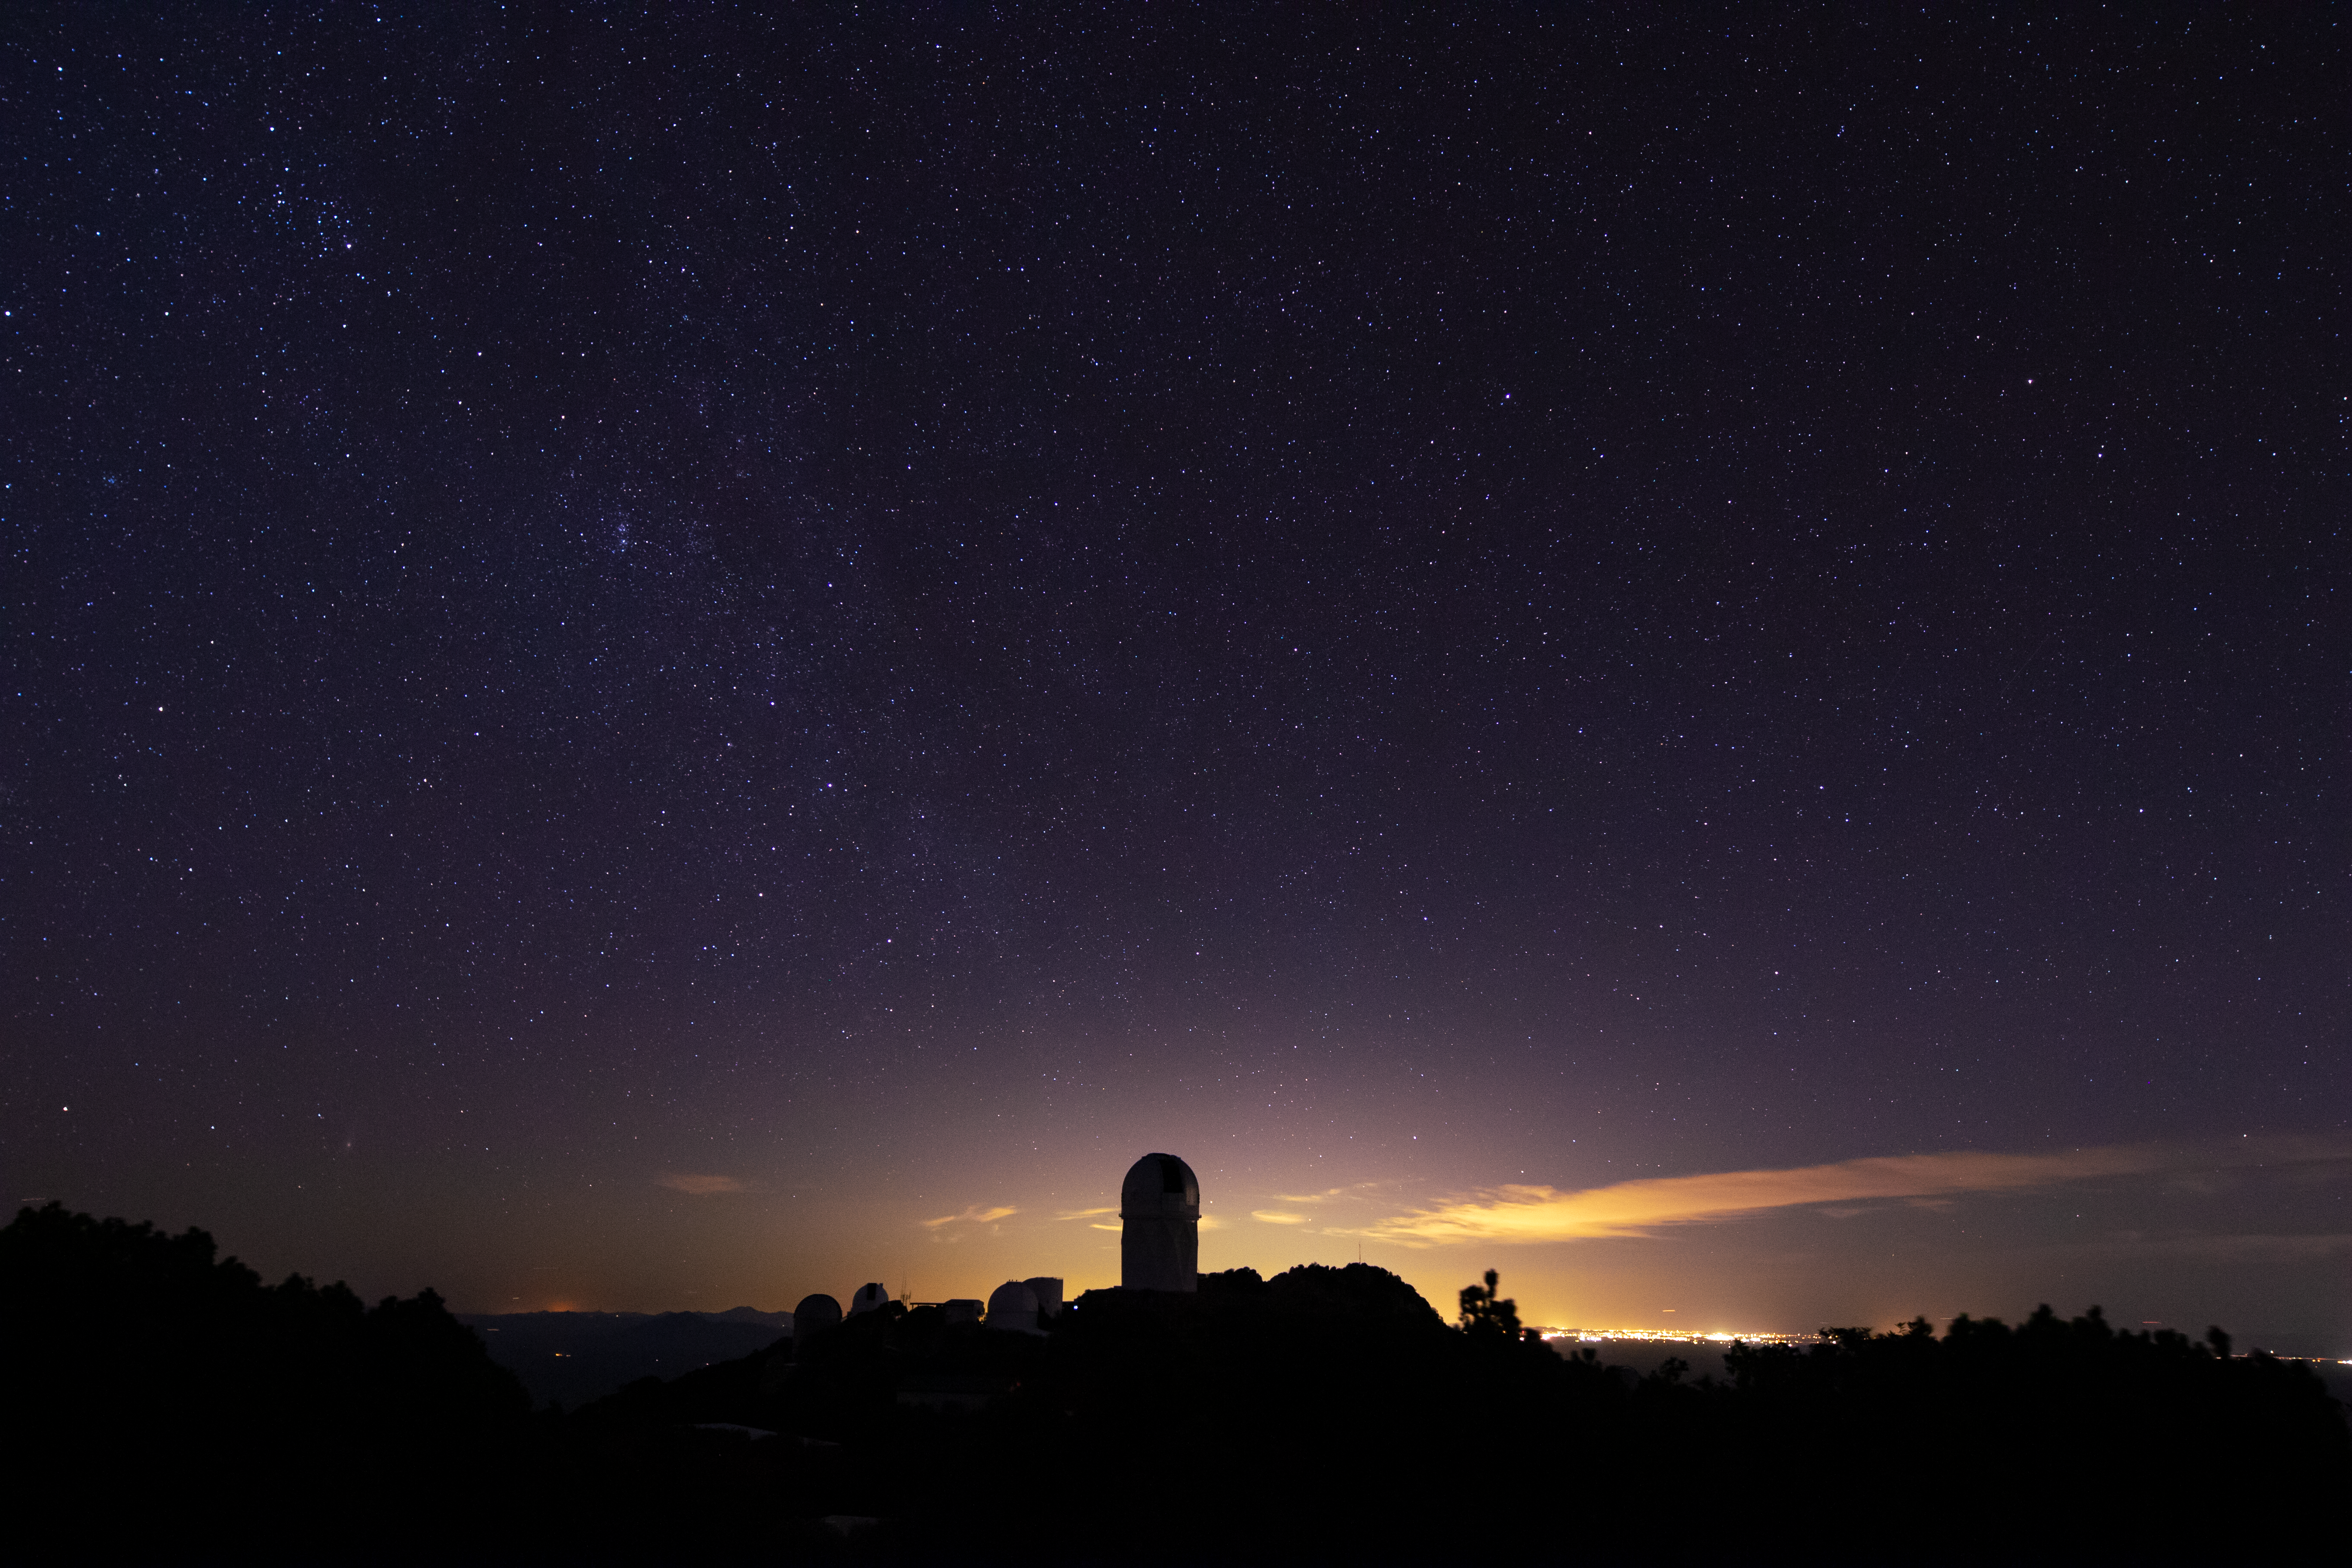

Kitt Peak Nightscape

A beautiful night shot of Kitt Peak National Observatory as the city lights of Tucson illuminate its telescopes in the background.

Credit: Kitt Peak National Observatory/NOIRLab/NSF/AURA/P. Marenfeld